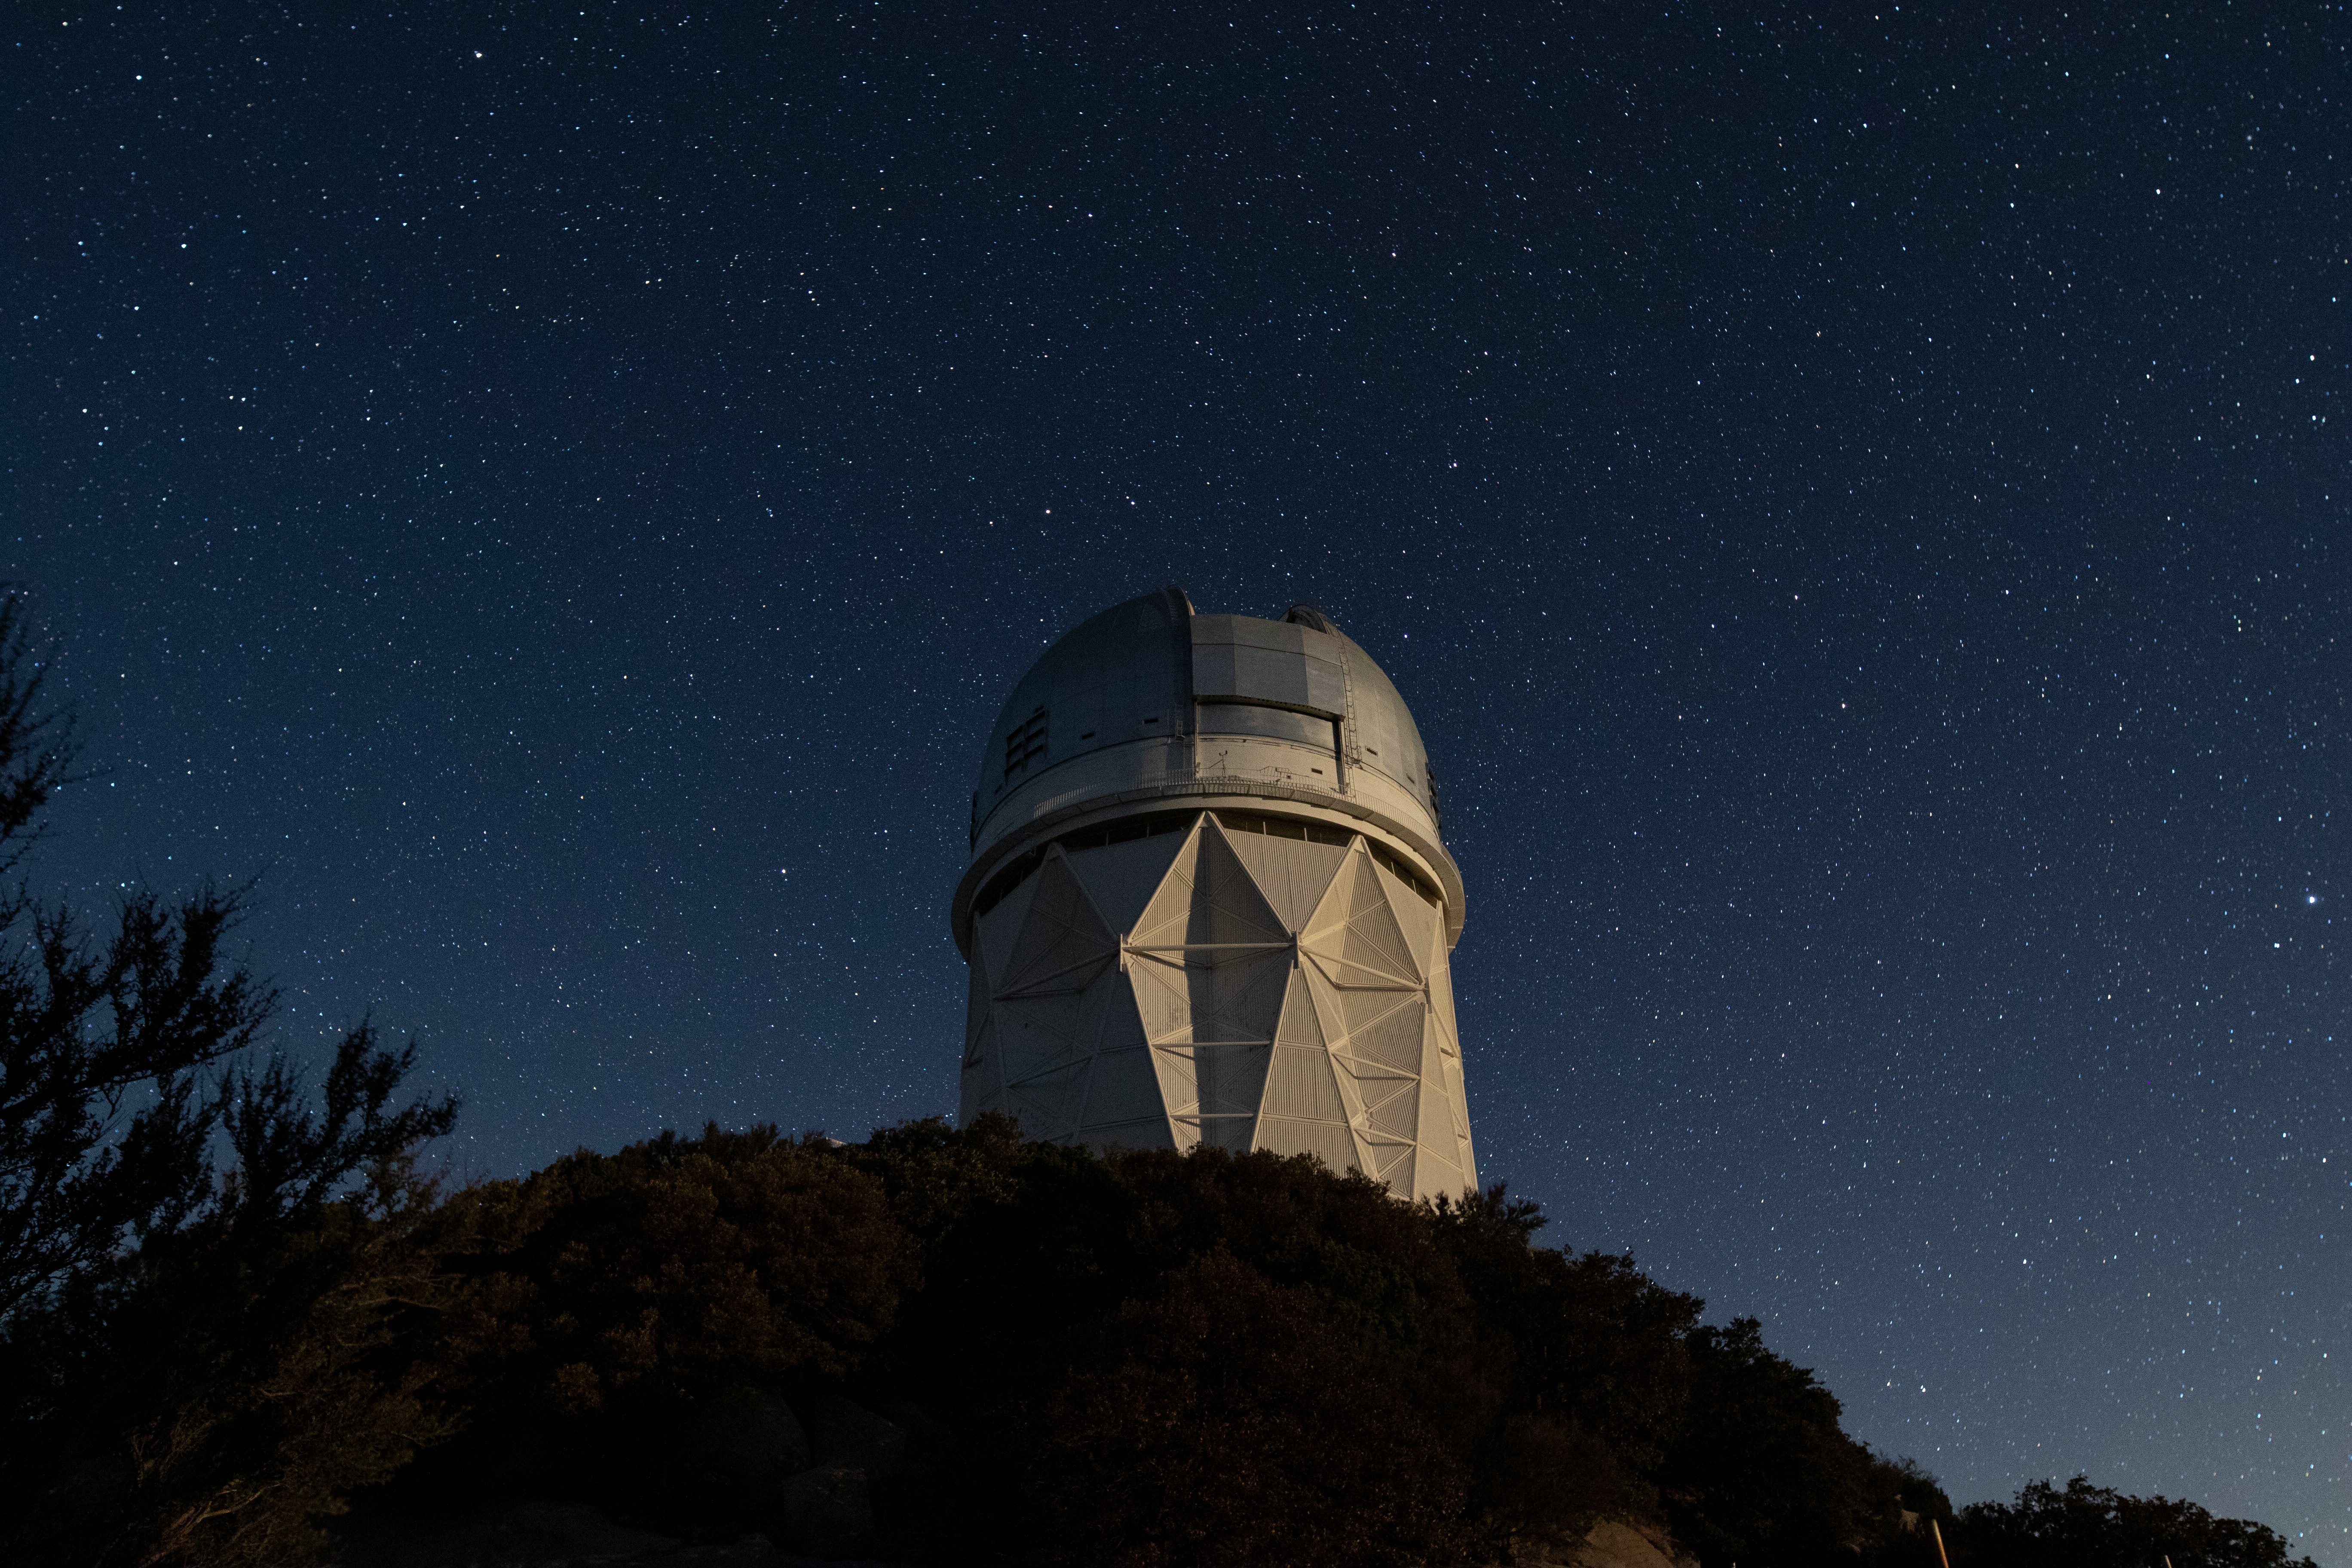

Nicholas U. Mayall 4-meter Telescope at Night

The Nicholas U. Mayall 4-meter Telescope underneath a blanket of stars at Kitt Peak National Observatory in Arizona.

Credit: Kitt Peak National Observatory/NOIRLab/NSF/AURA/P. Marenfeld